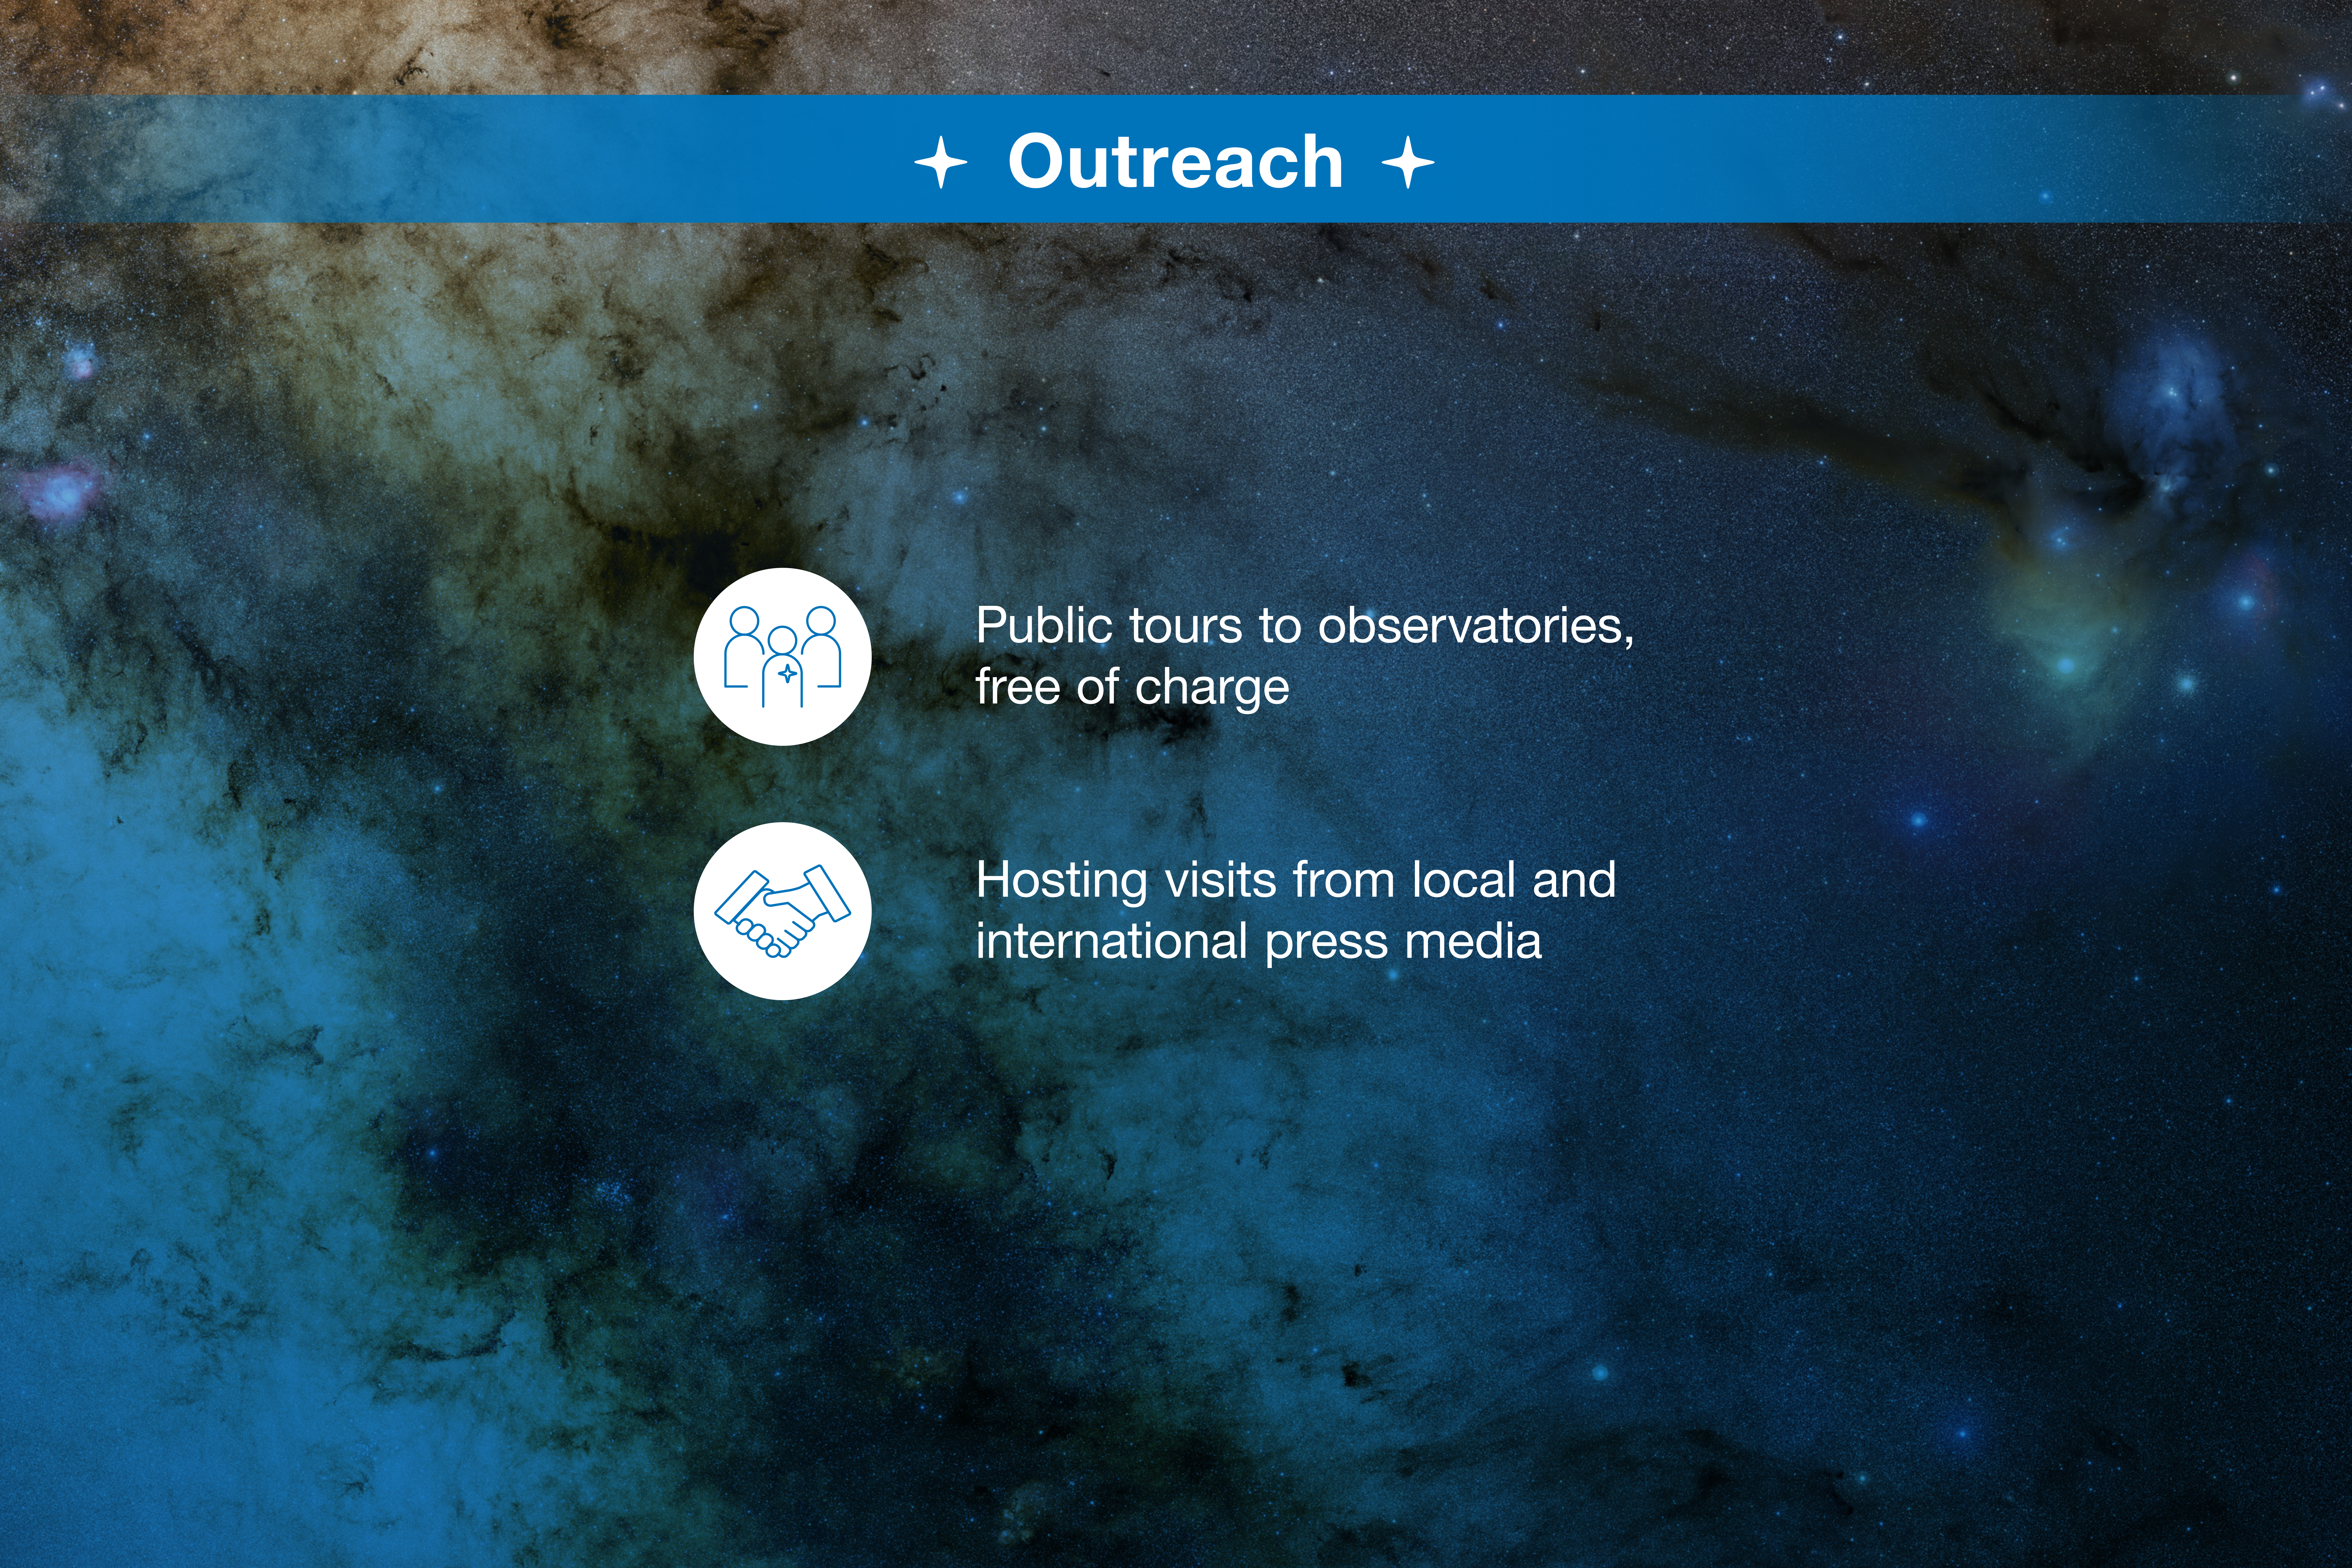

ESO-Chile infographic

Read more on https://www.eso.org/public/about-eso/eso-and-chile/

Credit: ESO